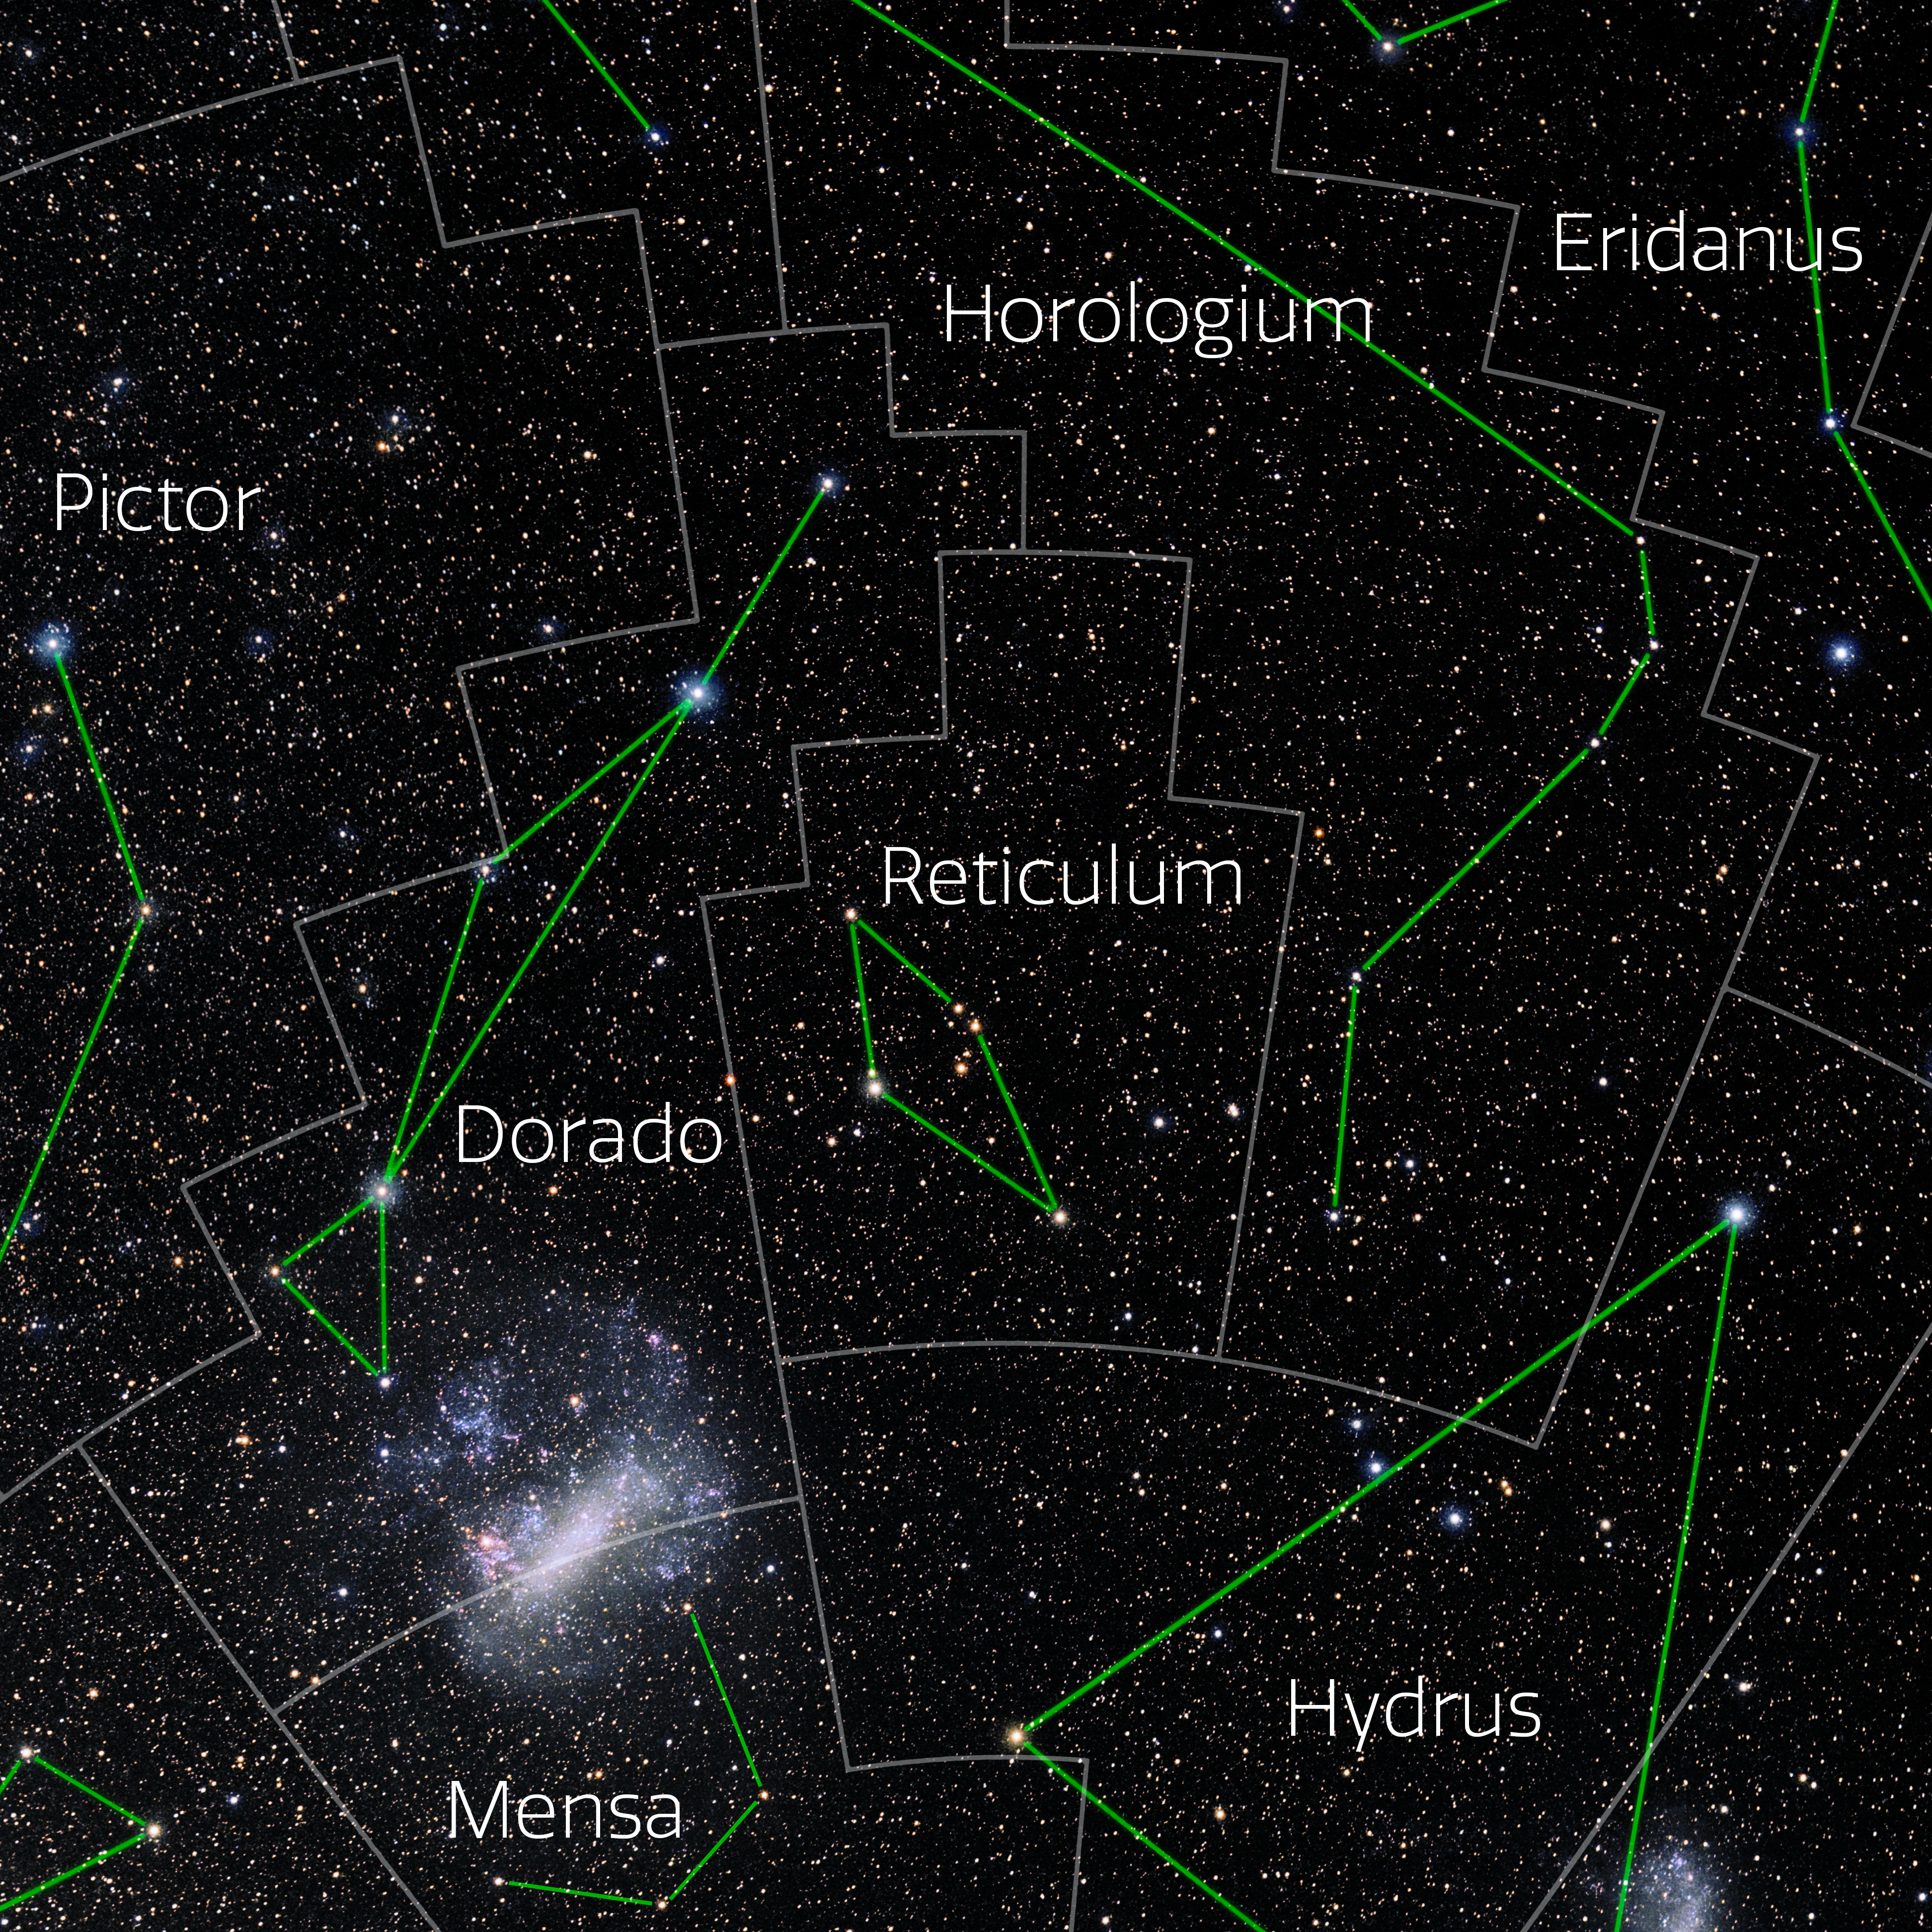

Reticulum (Annotated)

Photo of the constellation Reticulum with annotations from IAU and Sky & Telescope. Here is the non-annotated version.

Credit: E. Slawik/NOIRLab/NSF/AURA/M. Zamani